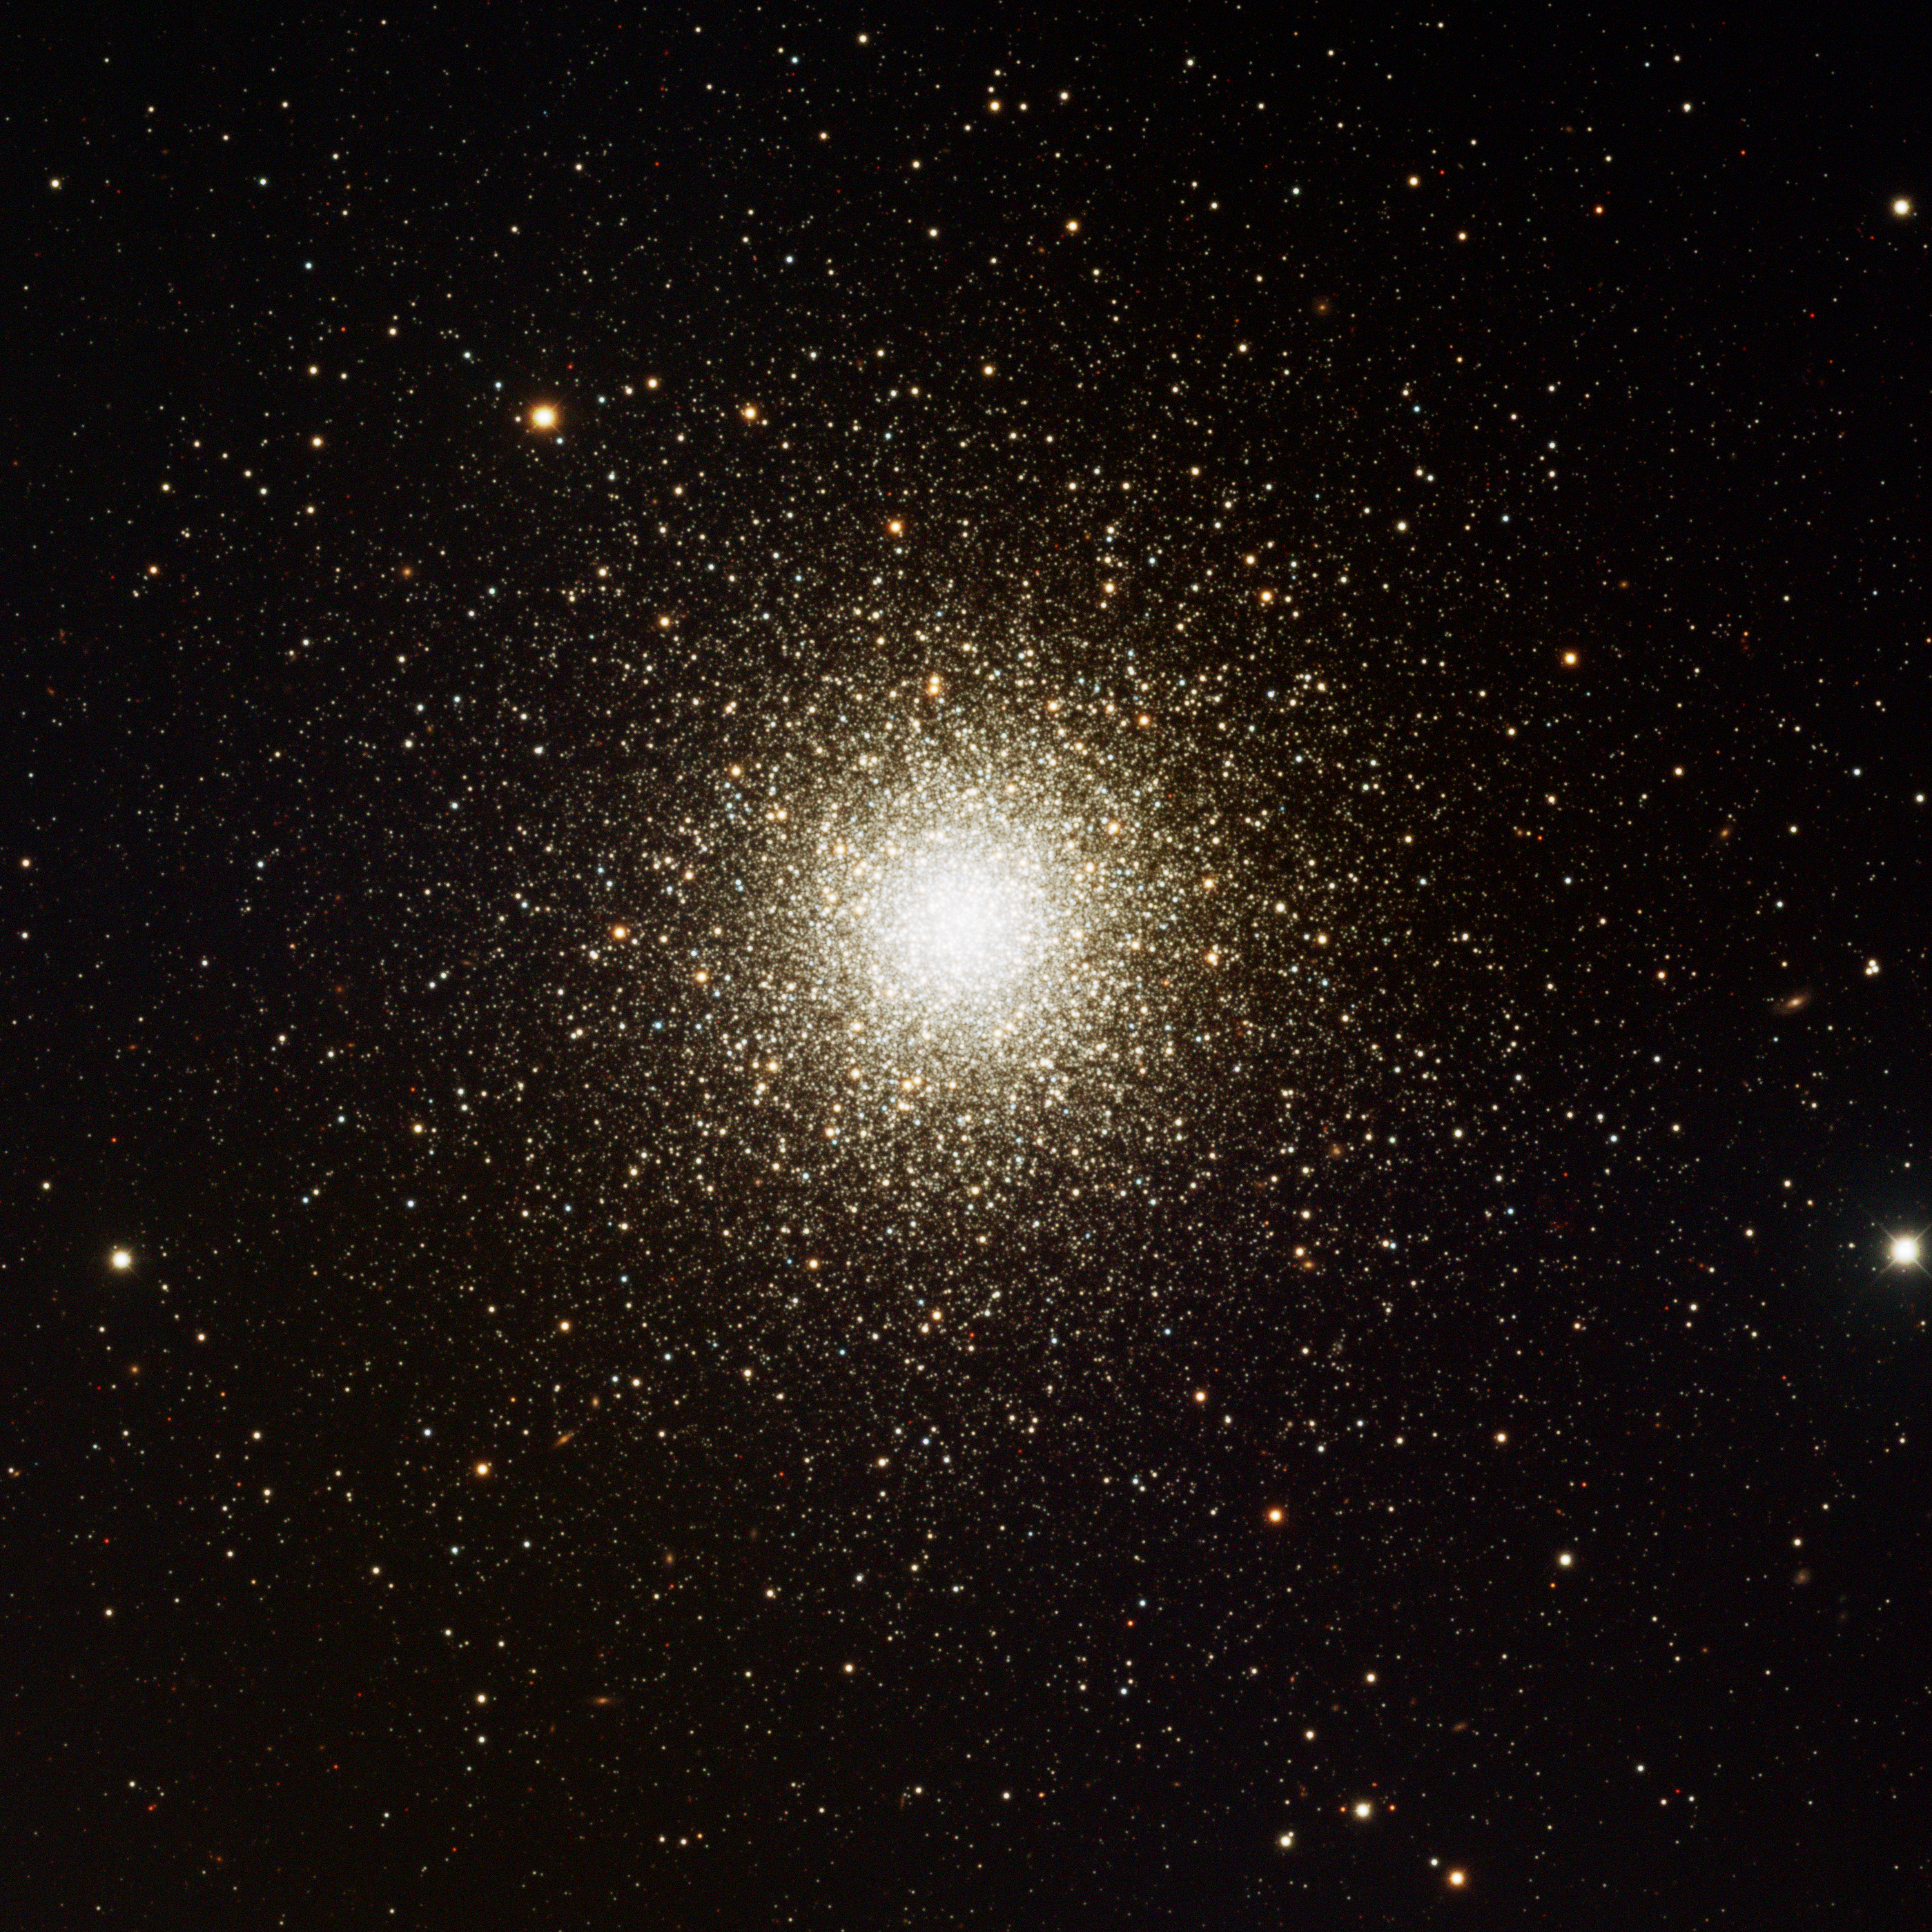

M3, NGC 5272

This image was obtained with the wide-field view of the Mosaic camera on the Mayall 4-meter telescope at Kitt Peak National Observatory. M3 is a giant globular cluster that consists of several hundred thousand stars. It is slightly larger and more distant than M13. Like in all globular clusters, the stars are all old. Because the core of the cluster is very bright, many short exposures had to be taken so that it would not be over exposed. The image was generated with observations in B (blue), V (green) and I (red) filters. In this image, North is left, East is down.

Credit: T.A. Rector (University of Alaska Anchorage) and H. Schweiker (WIYN and NOIRLab/NSF/AURA)